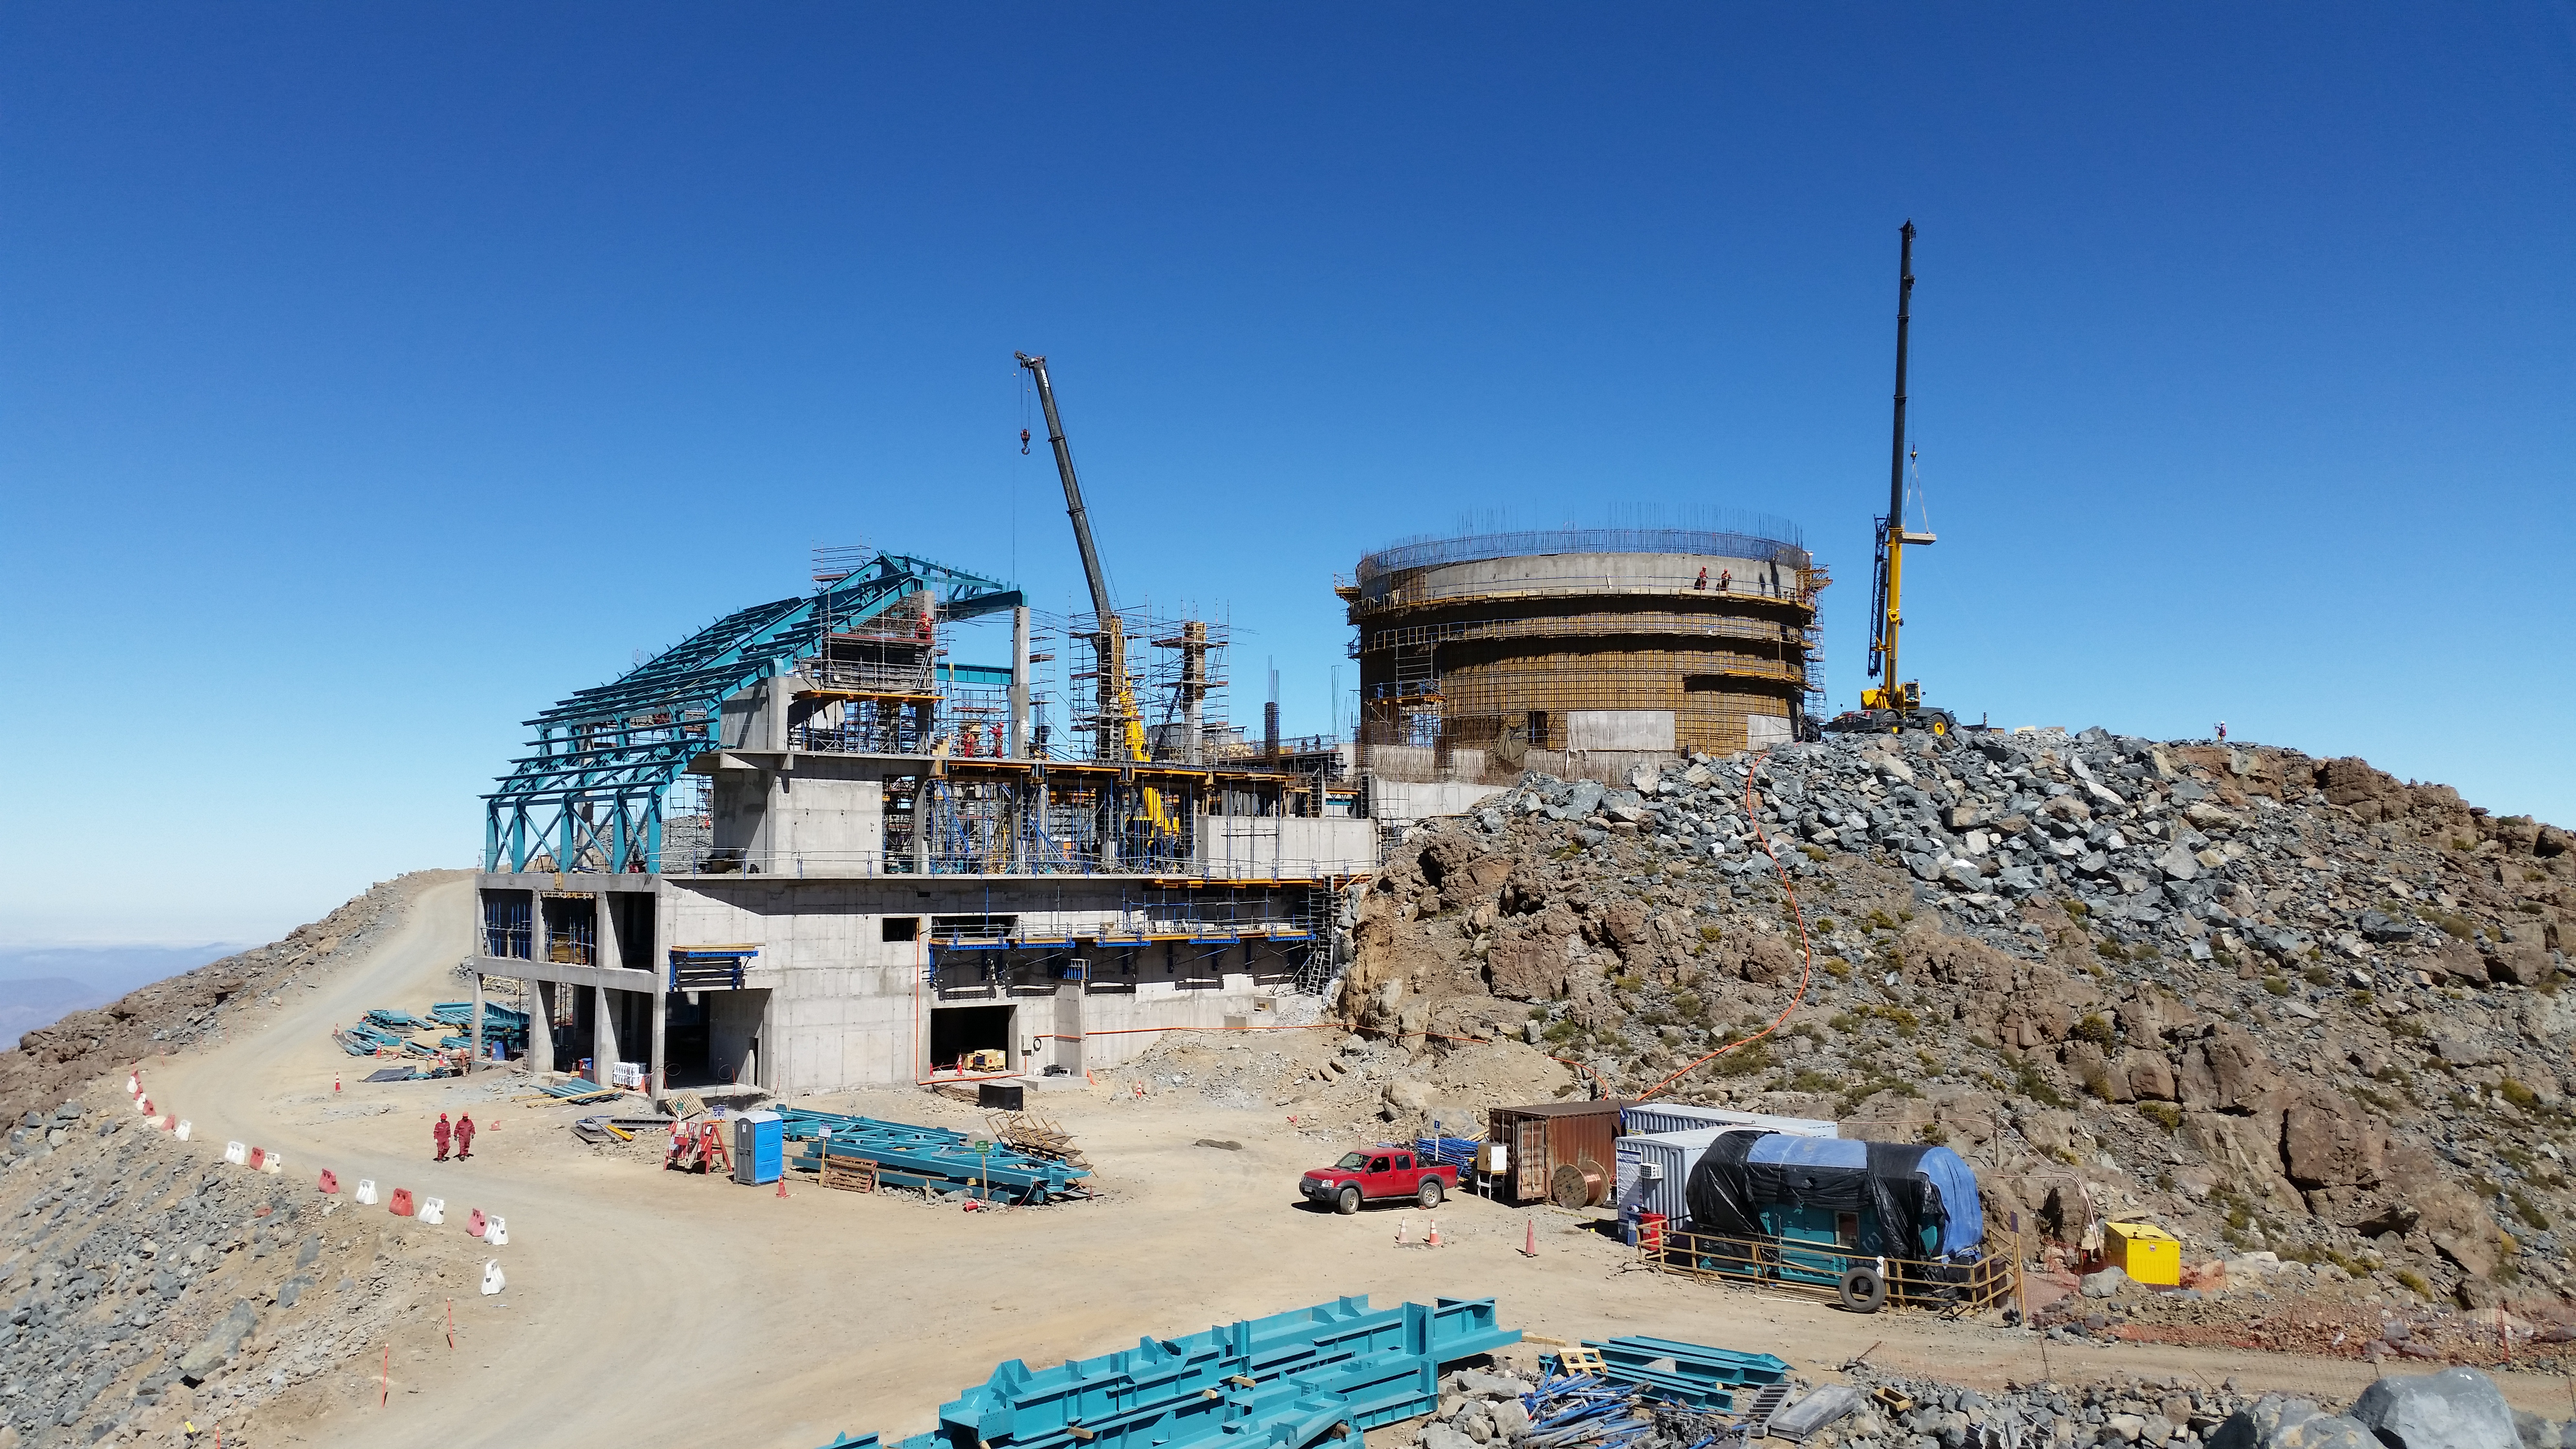

View

The view from Calibration Hill.

Credit: Rubin Observatory/NSF/AURA